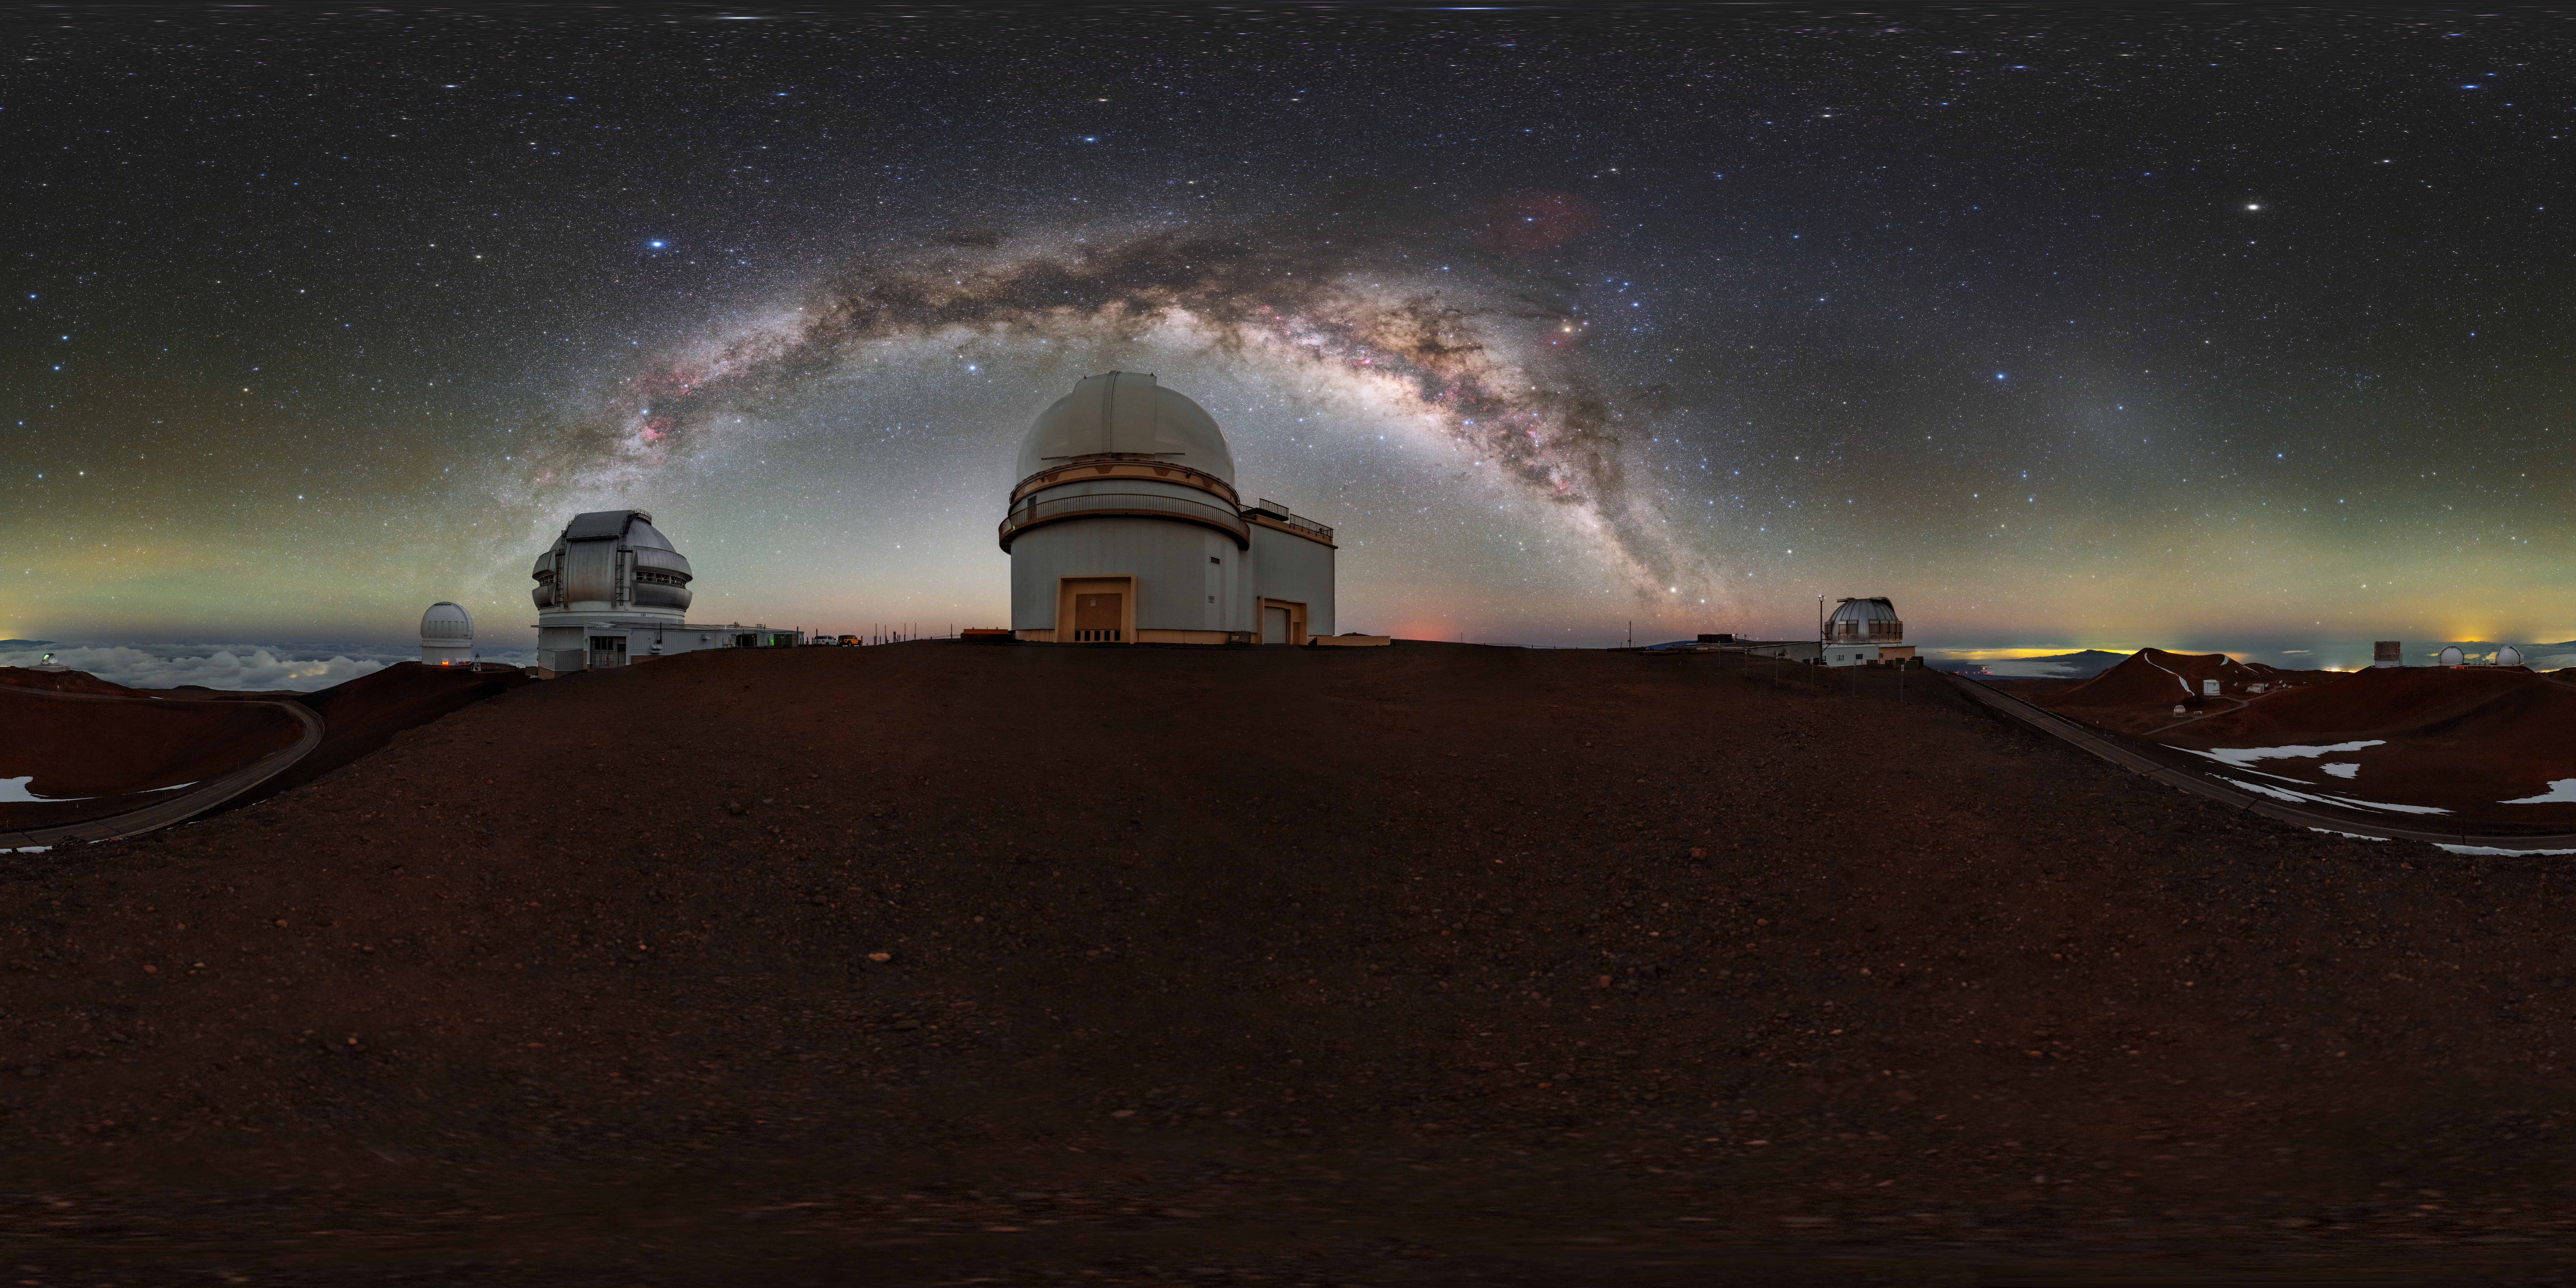

Milky Way Over Maunakea 360 Panorama

A 360 panorama of the Milky Way over Maunakea in Hawai‘i. Visible from left to right are the Canada-France-Hawai‘i Telescope, Gemini North, University of Hawaii 2.2-Meter Telescope, and the United Kingdom Infrared Telescope.

A fulldome version of this image can be viewed here.

Credit: International Gemini Observatory/NOIRLab/NSF/AURA/ T. Slovinský